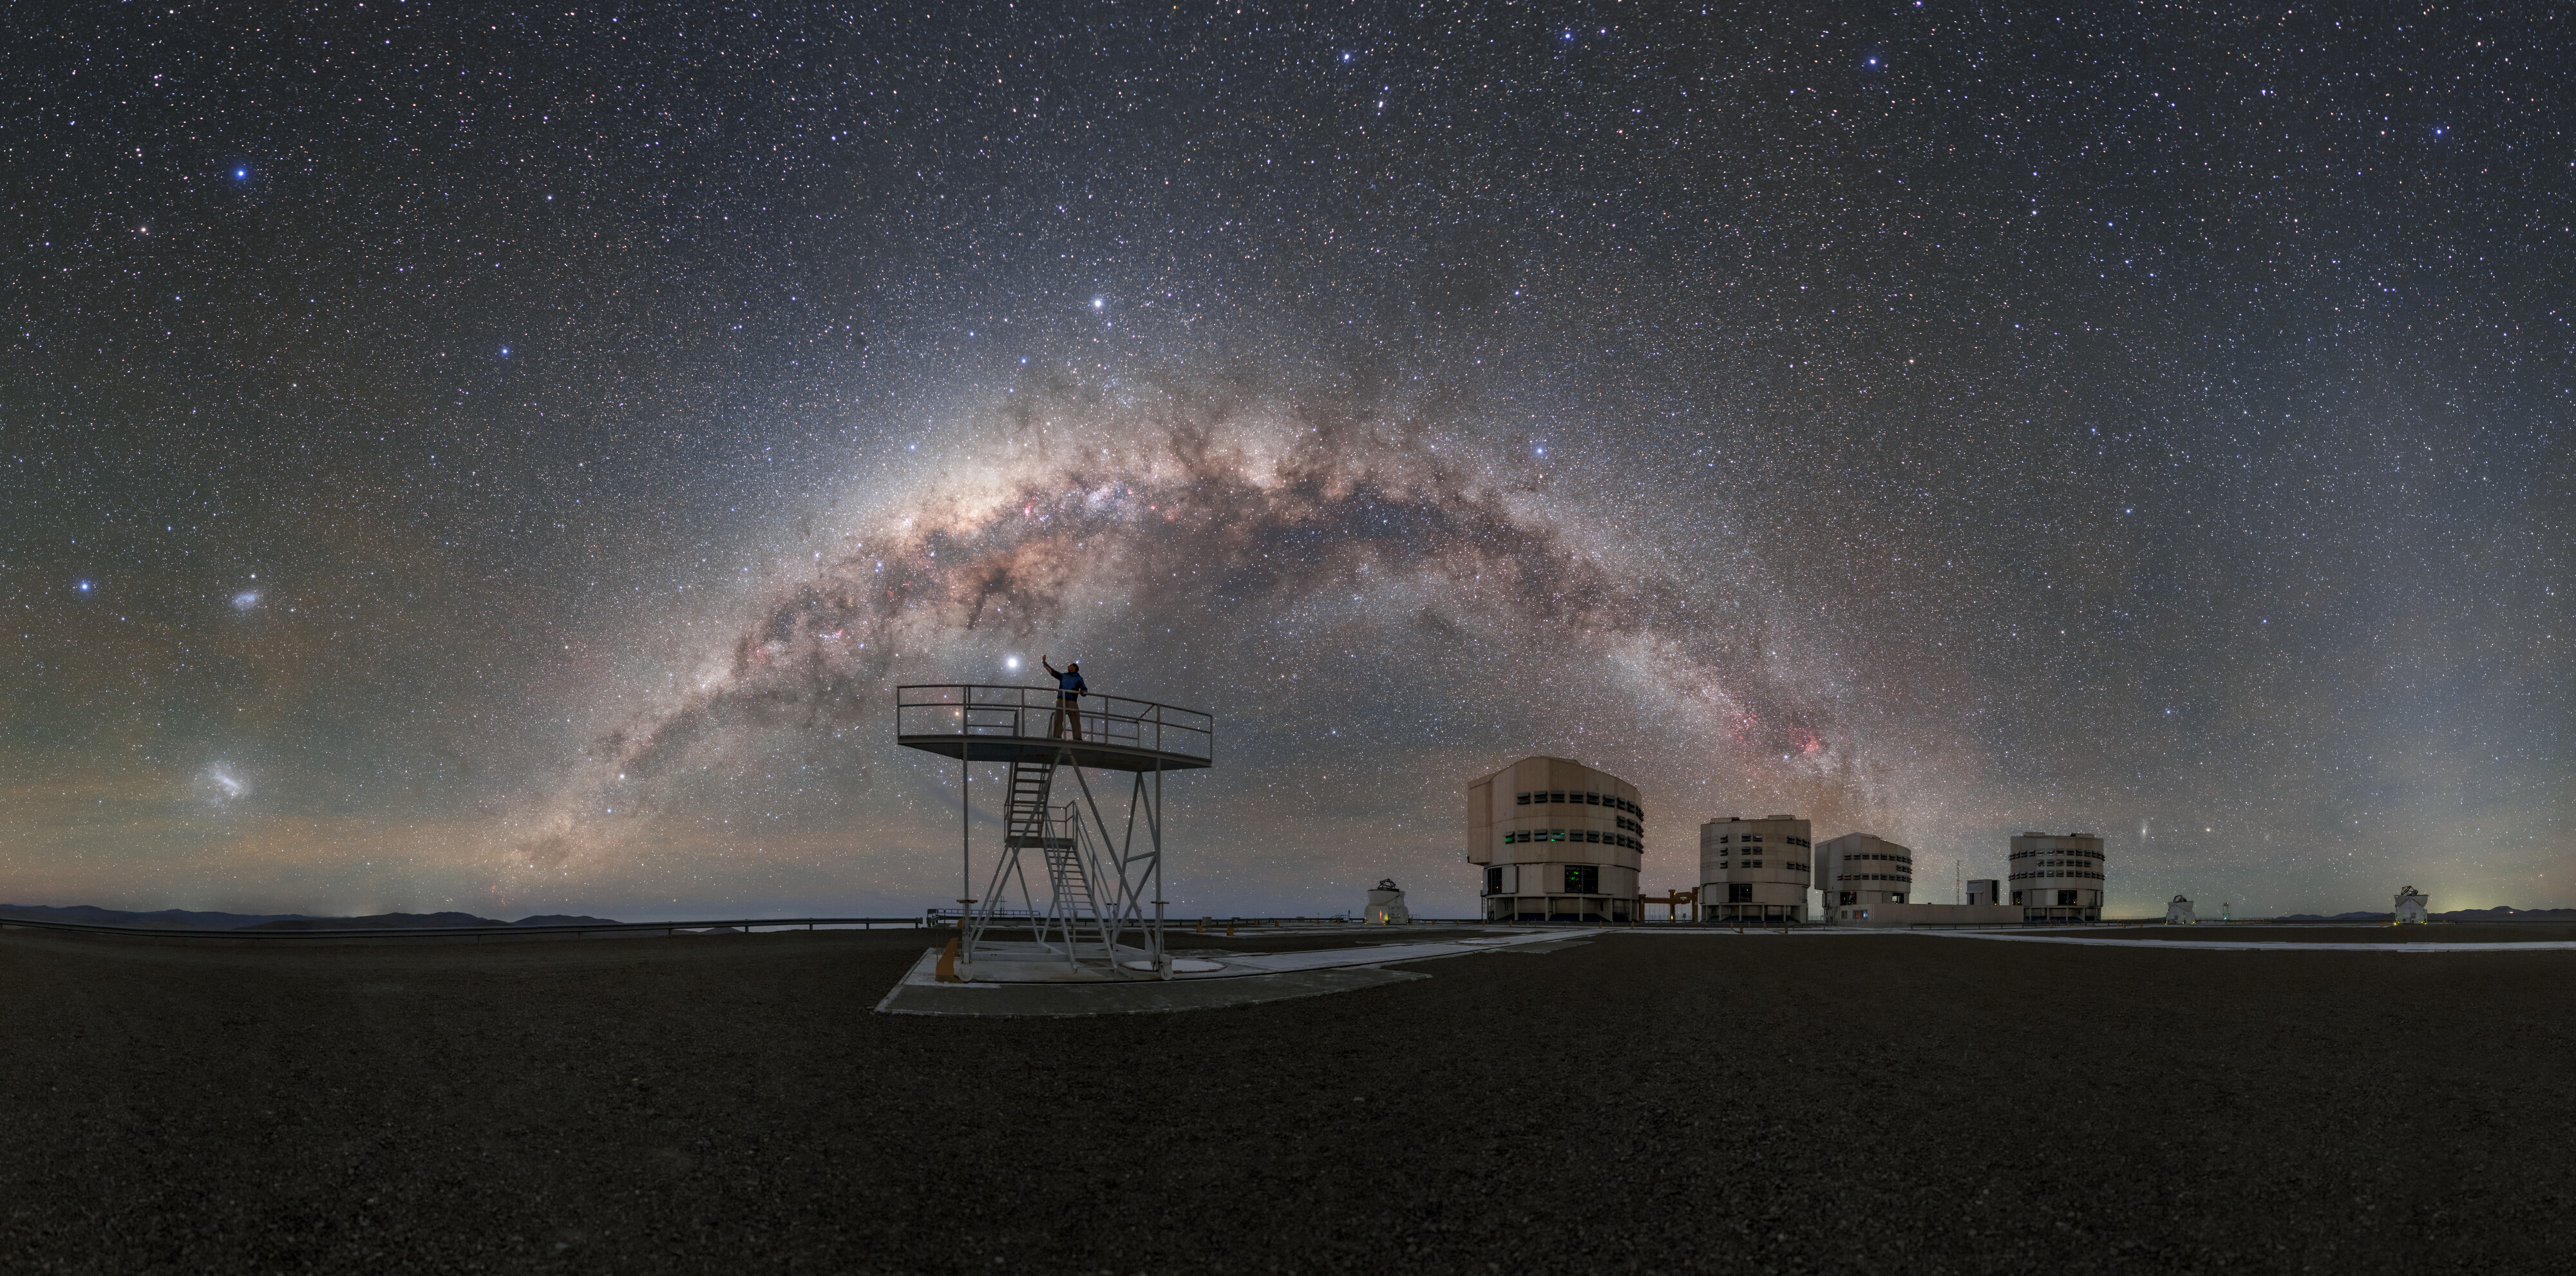

Touching the Arc of Space

The dark skies above ESO’s Paranal Observatory, home to ESO’s Very Large Telescope (VLT), yield breathtaking views so clear and so full of stars that you could almost touch them. Standing atop a platform at VLT, ESO Photo Ambassador Petr Horálek reaches towards a standout object in the sky. You may assume this bright body, like many others in the sky, to be a star, but it is in fact a planet in our Solar System: the gas giant Jupiter.

Closer to Earth, the four Unit Telescopes (UTs) that comprise the VLT can be seen in the background. Each UT features an 8.2-metre mirror and they operate synergistically to produce some of the sharpest views of the Universe. Accompanying the four UTs are four smaller, moveable Auxiliary Telescopes (ATs) which have 1.8-metre mirrors.

The Chilean Atacama desert once again proves its value as the ideal location for ESO’s VLT. The remoteness of the observatory means that there is very little to no light pollution, which is vital for astronomy and also yields such breathtaking views.

Credit: ESO/P. Horálek